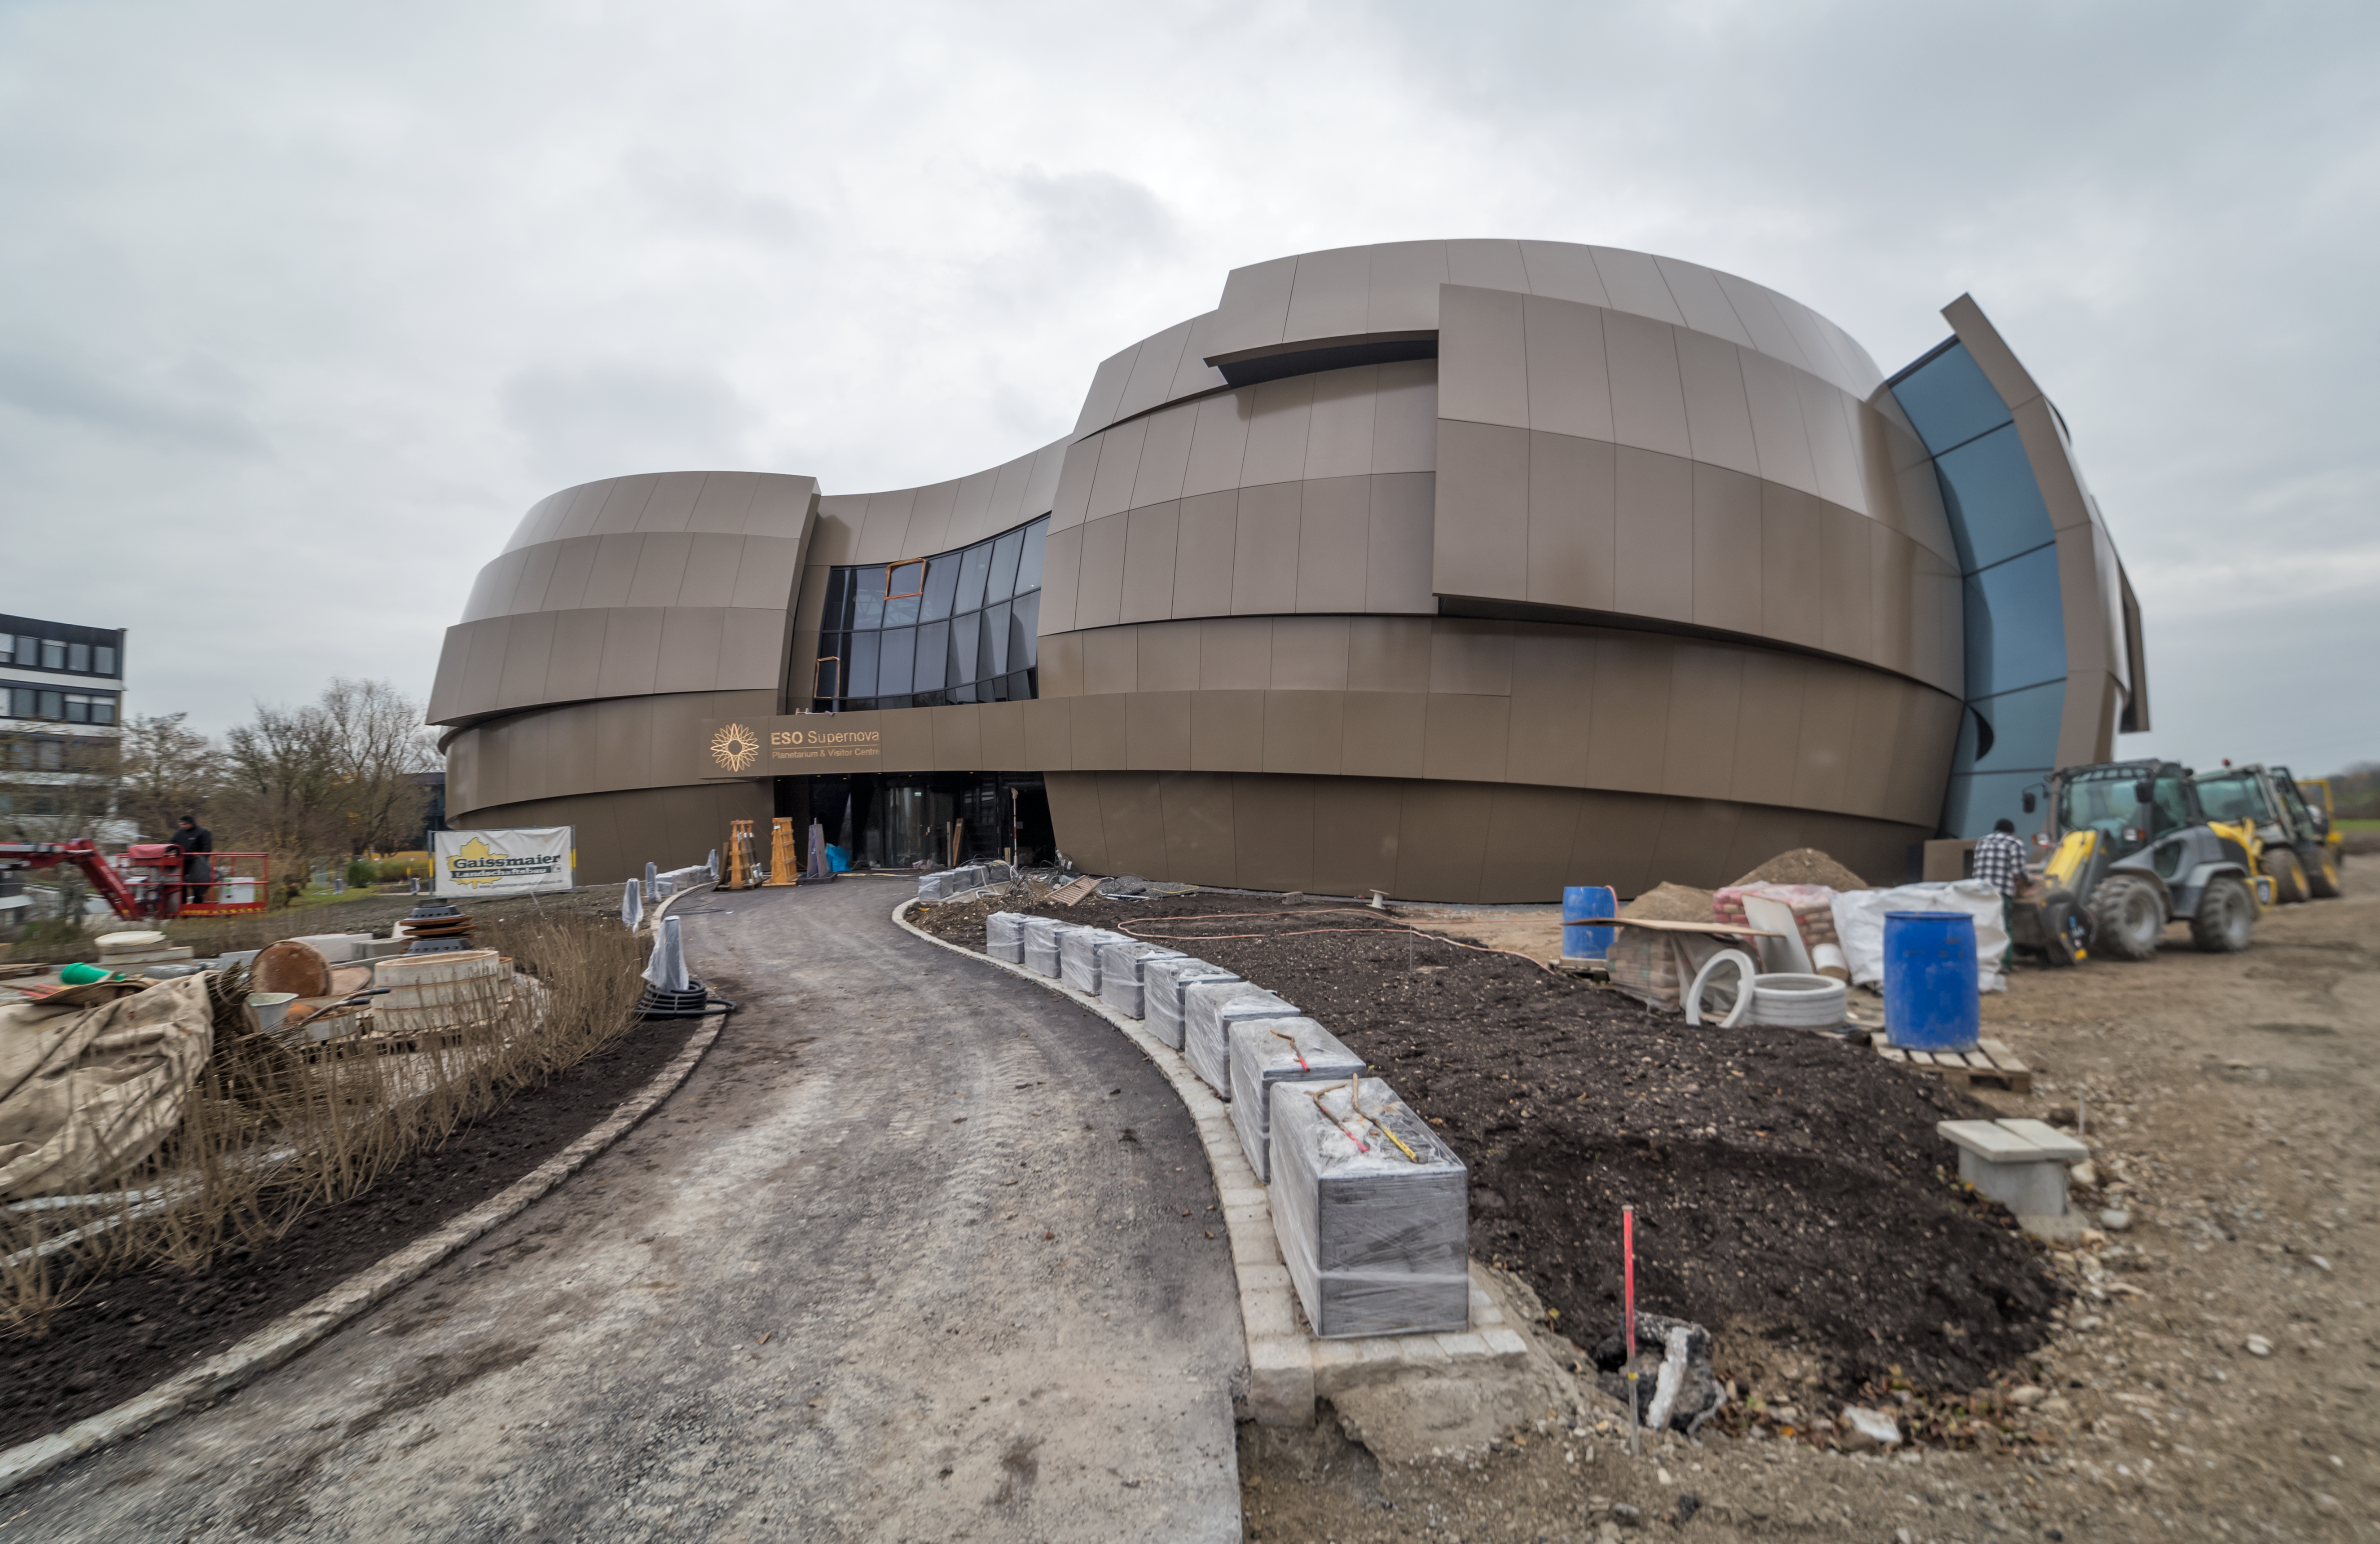

Construction continues on the ESO Supernova

Good progress continues on the ESO Supernova Planetarium & Visitor Centre five months prior to its opening in spring 2018. The building is a donation from the Klaus Tschira Stiftung and ESO runs the facility.

Credit: ESO/P.Horálek